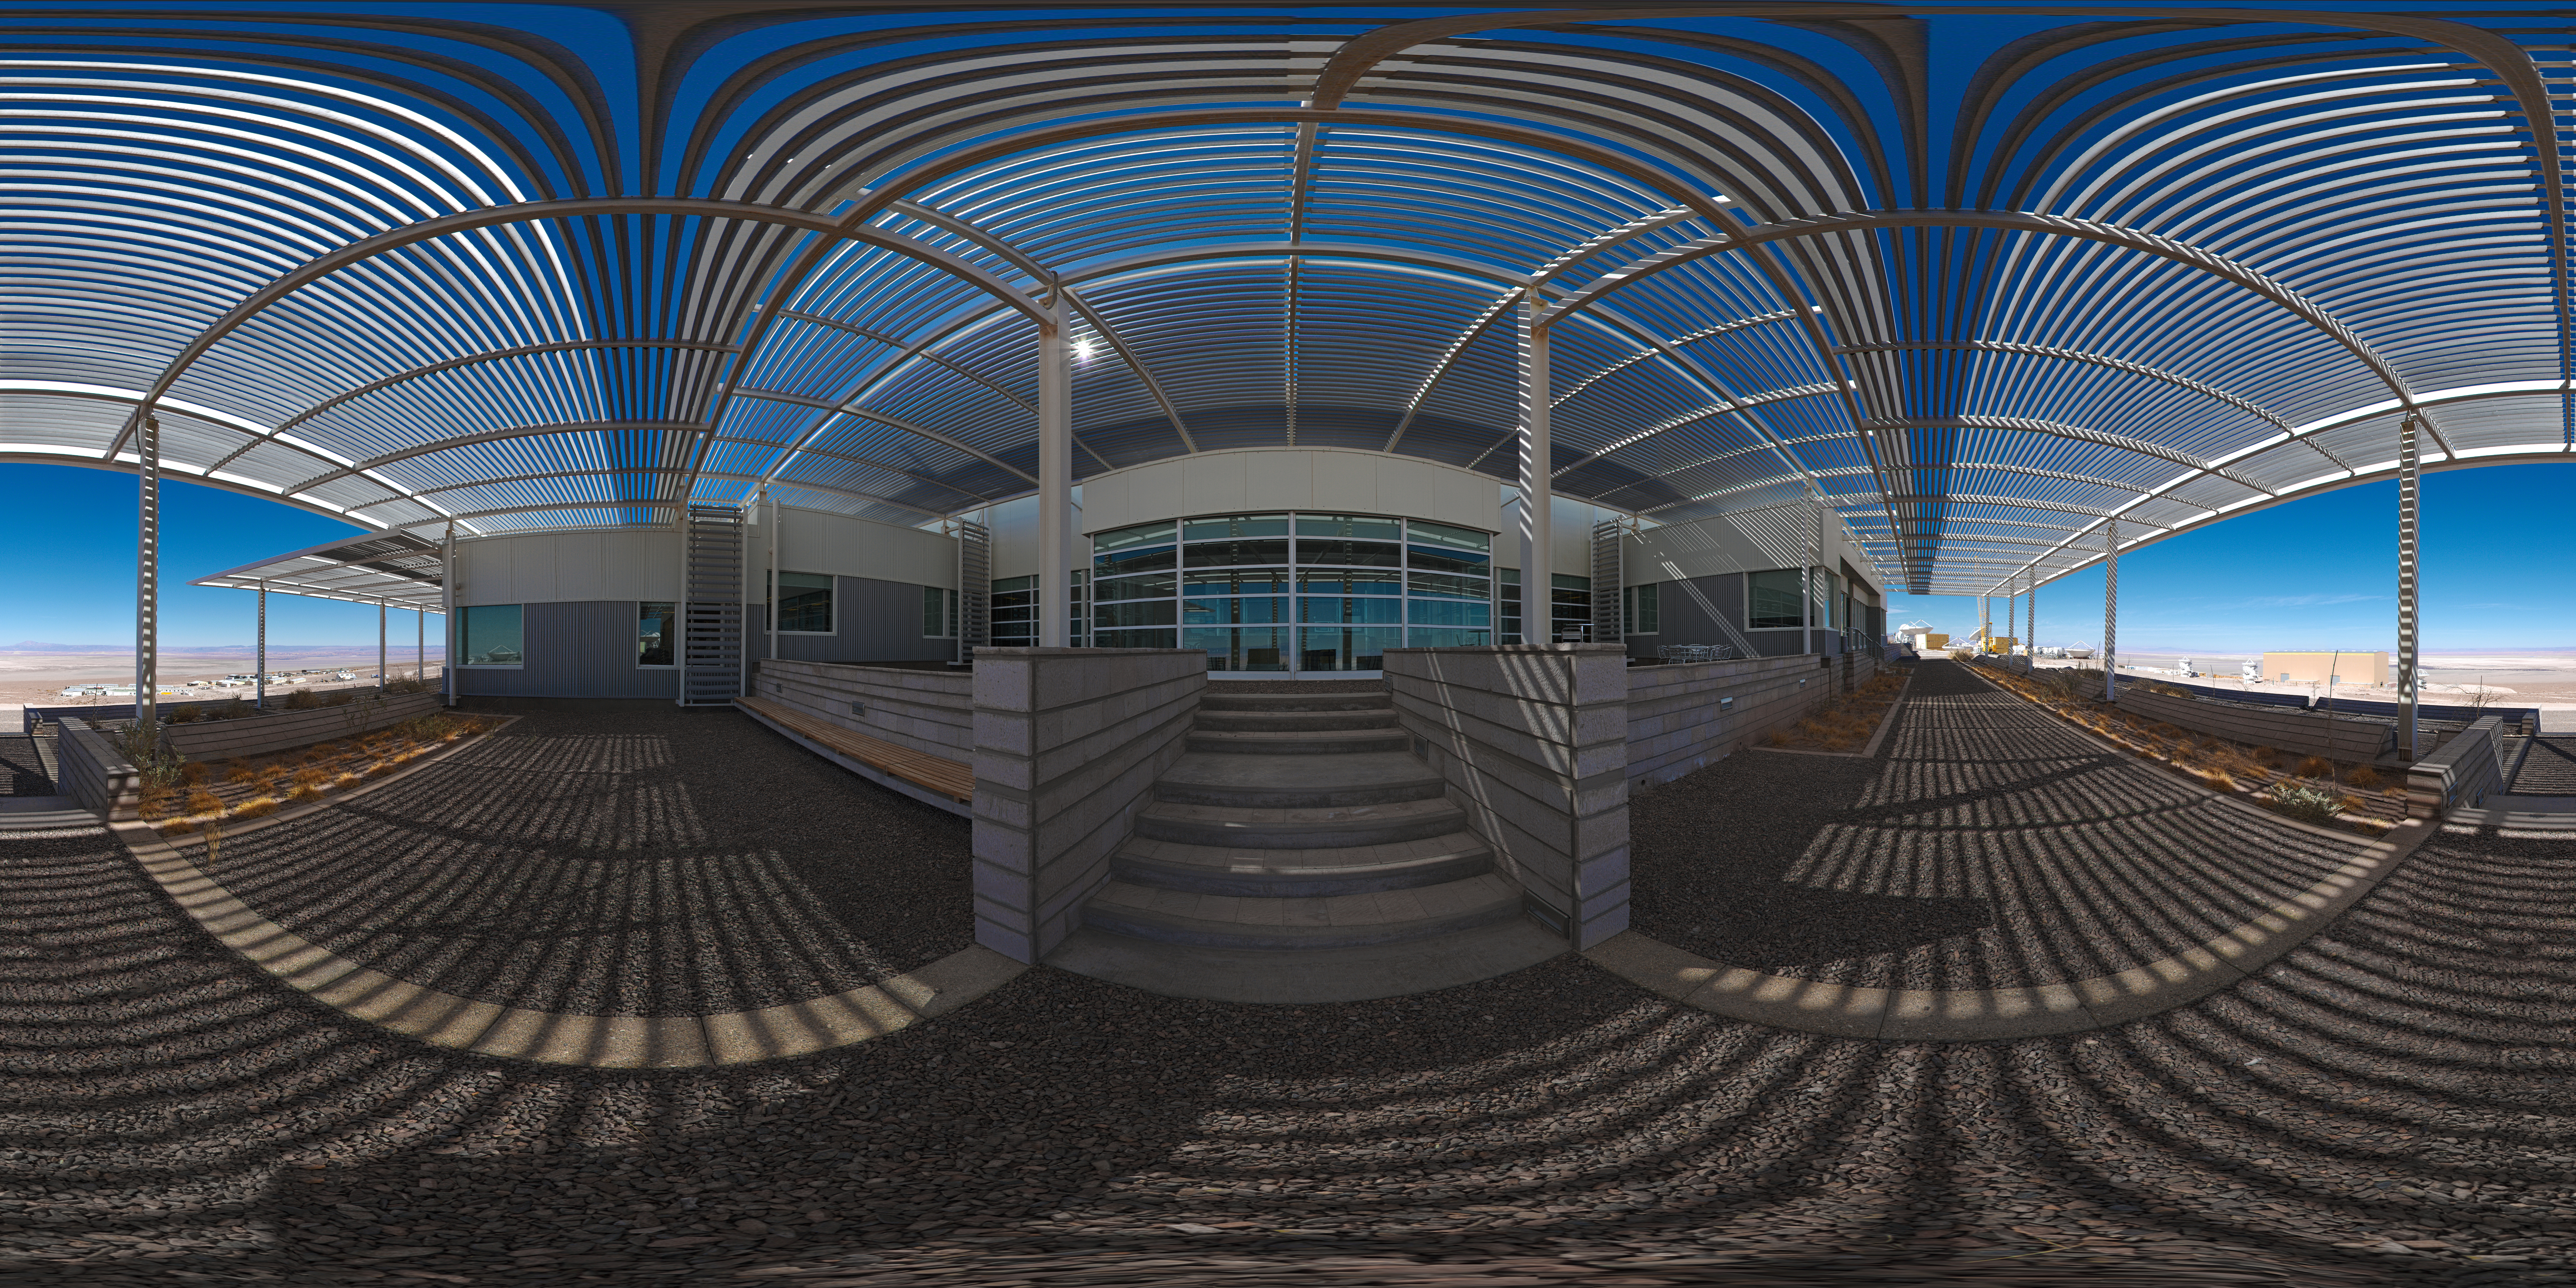

Panoramic view outside the OSF

360 degree panorama of the view just outside the ALMA OSF.

Credit: ESO